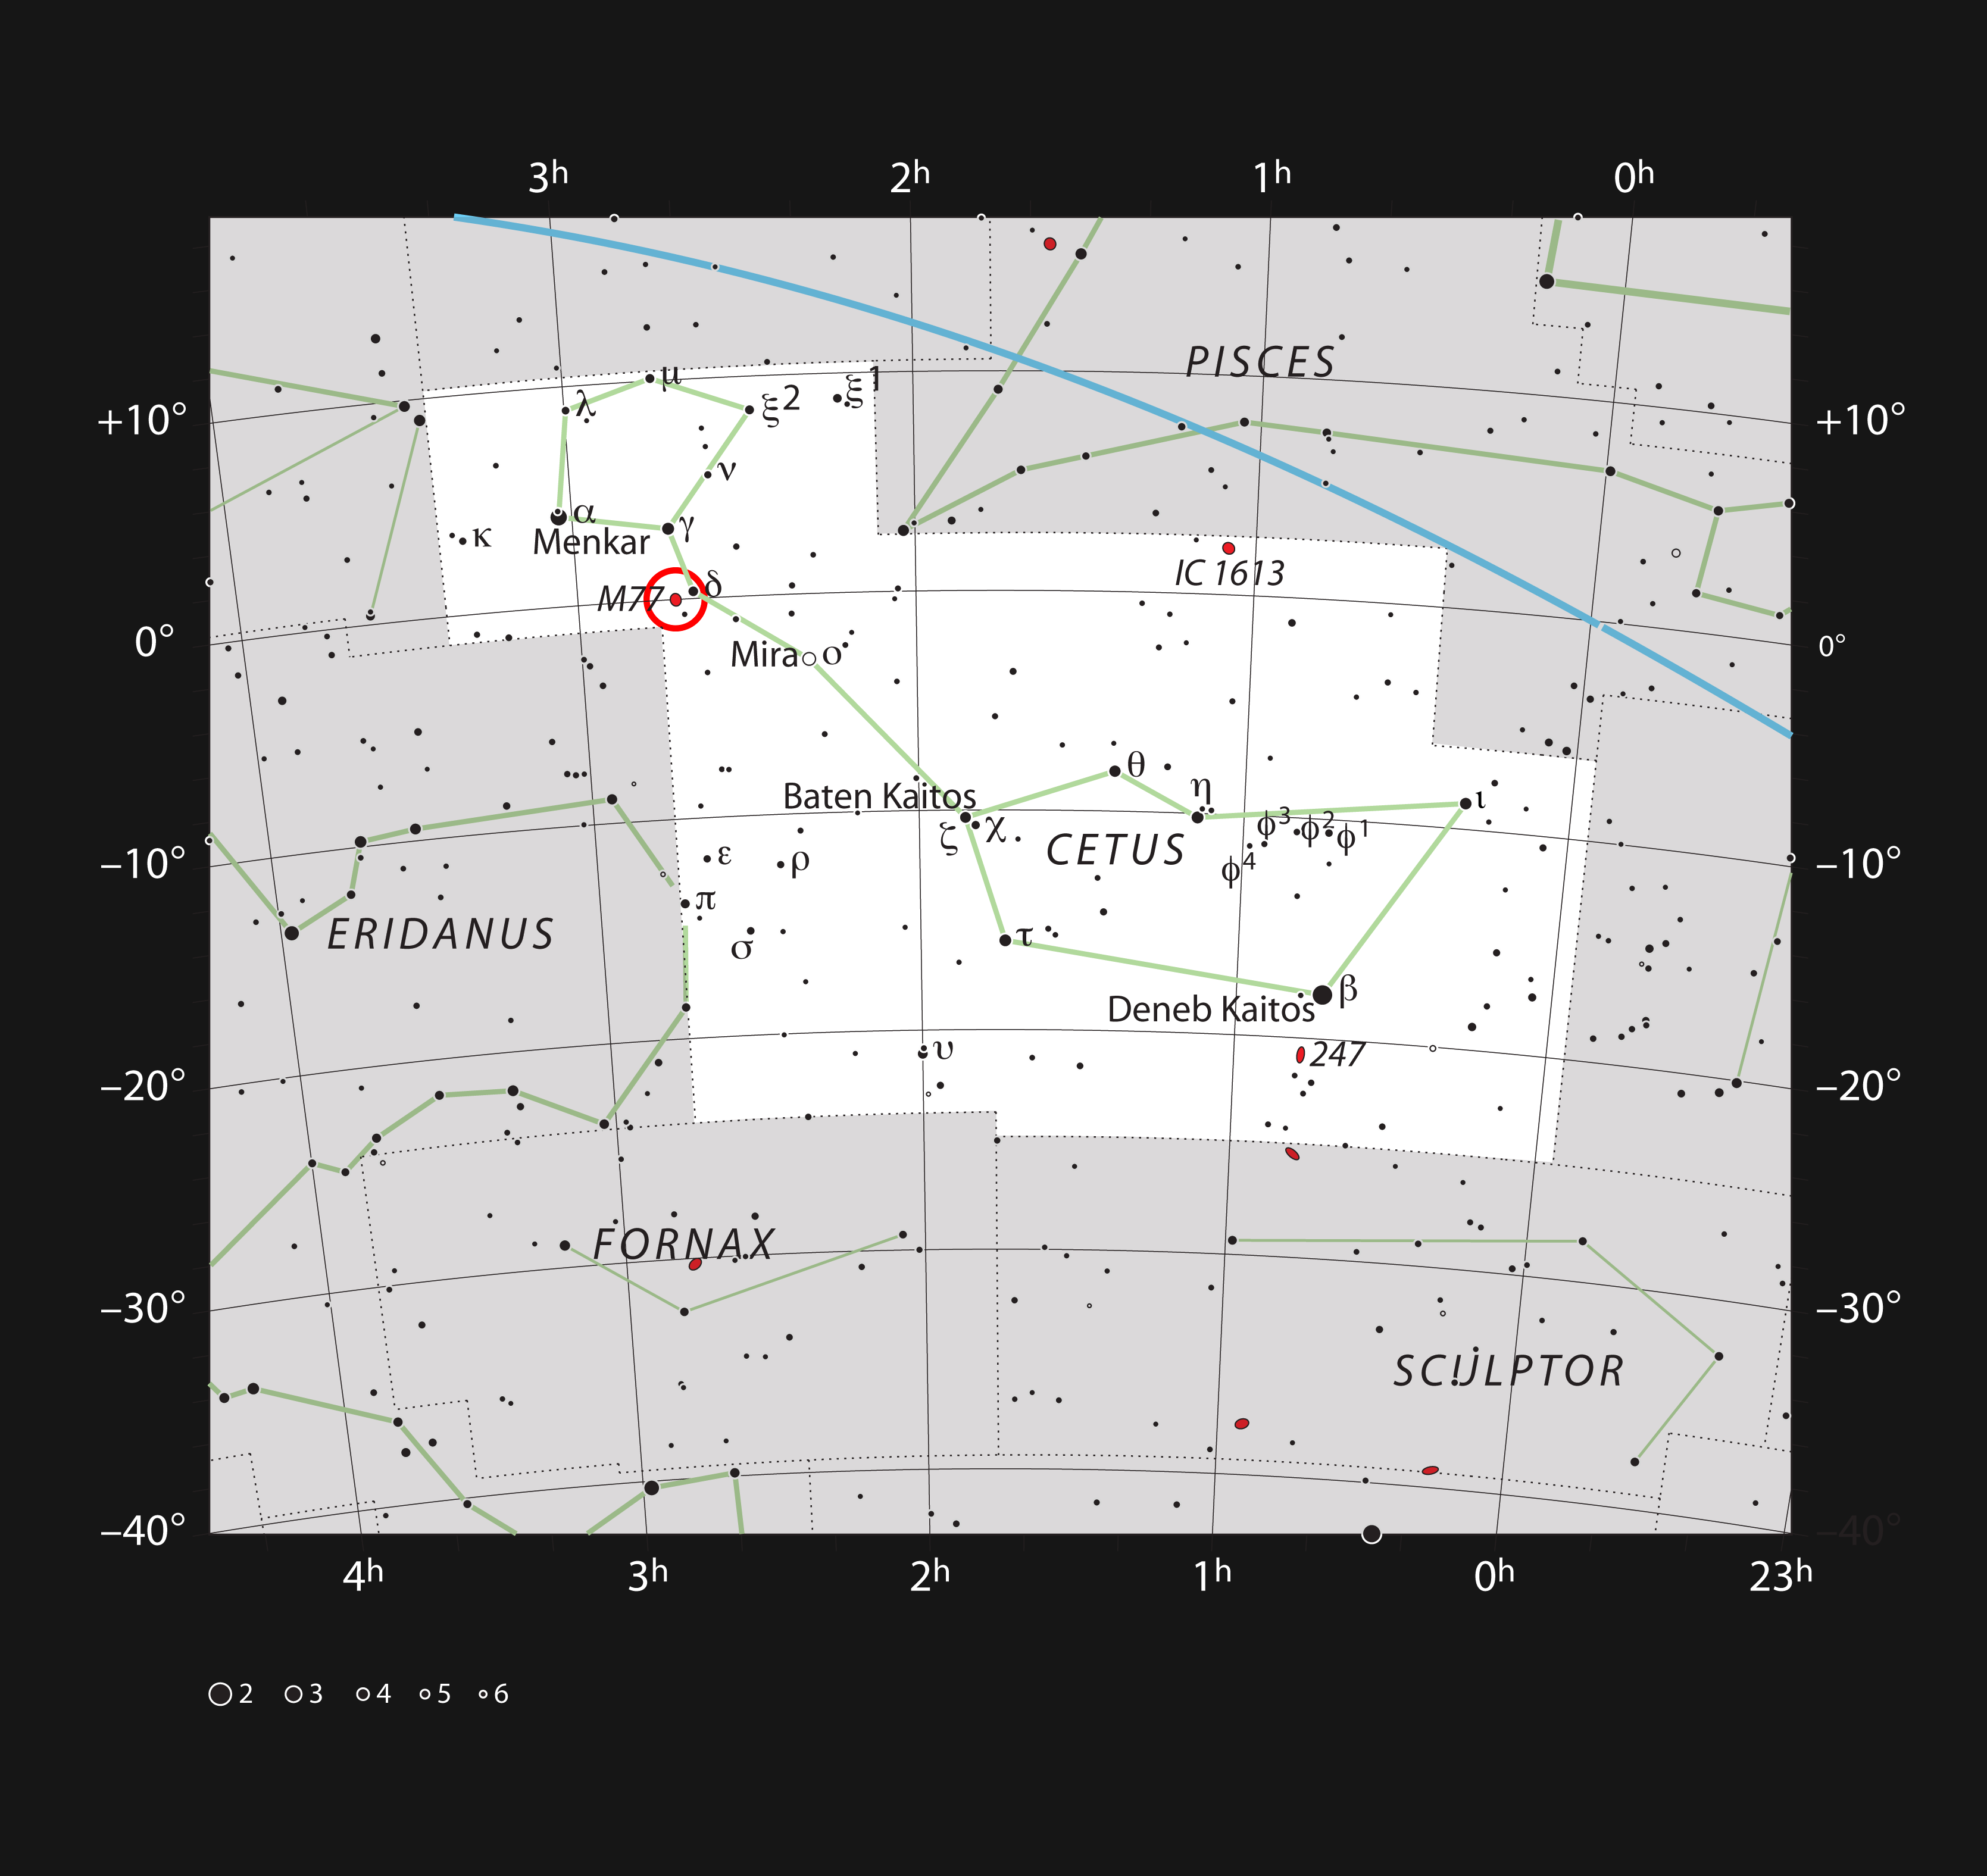

The active galaxy Messier 77 in the constellation of Cetus

This chart shows the location of the active galaxy Messier 77 in the constellation of Cetus (The Sea Monster). It shows most stars visible to the unaided eye on a dark and clear night.

Credit: ESO, IAU and Sky & Telescope